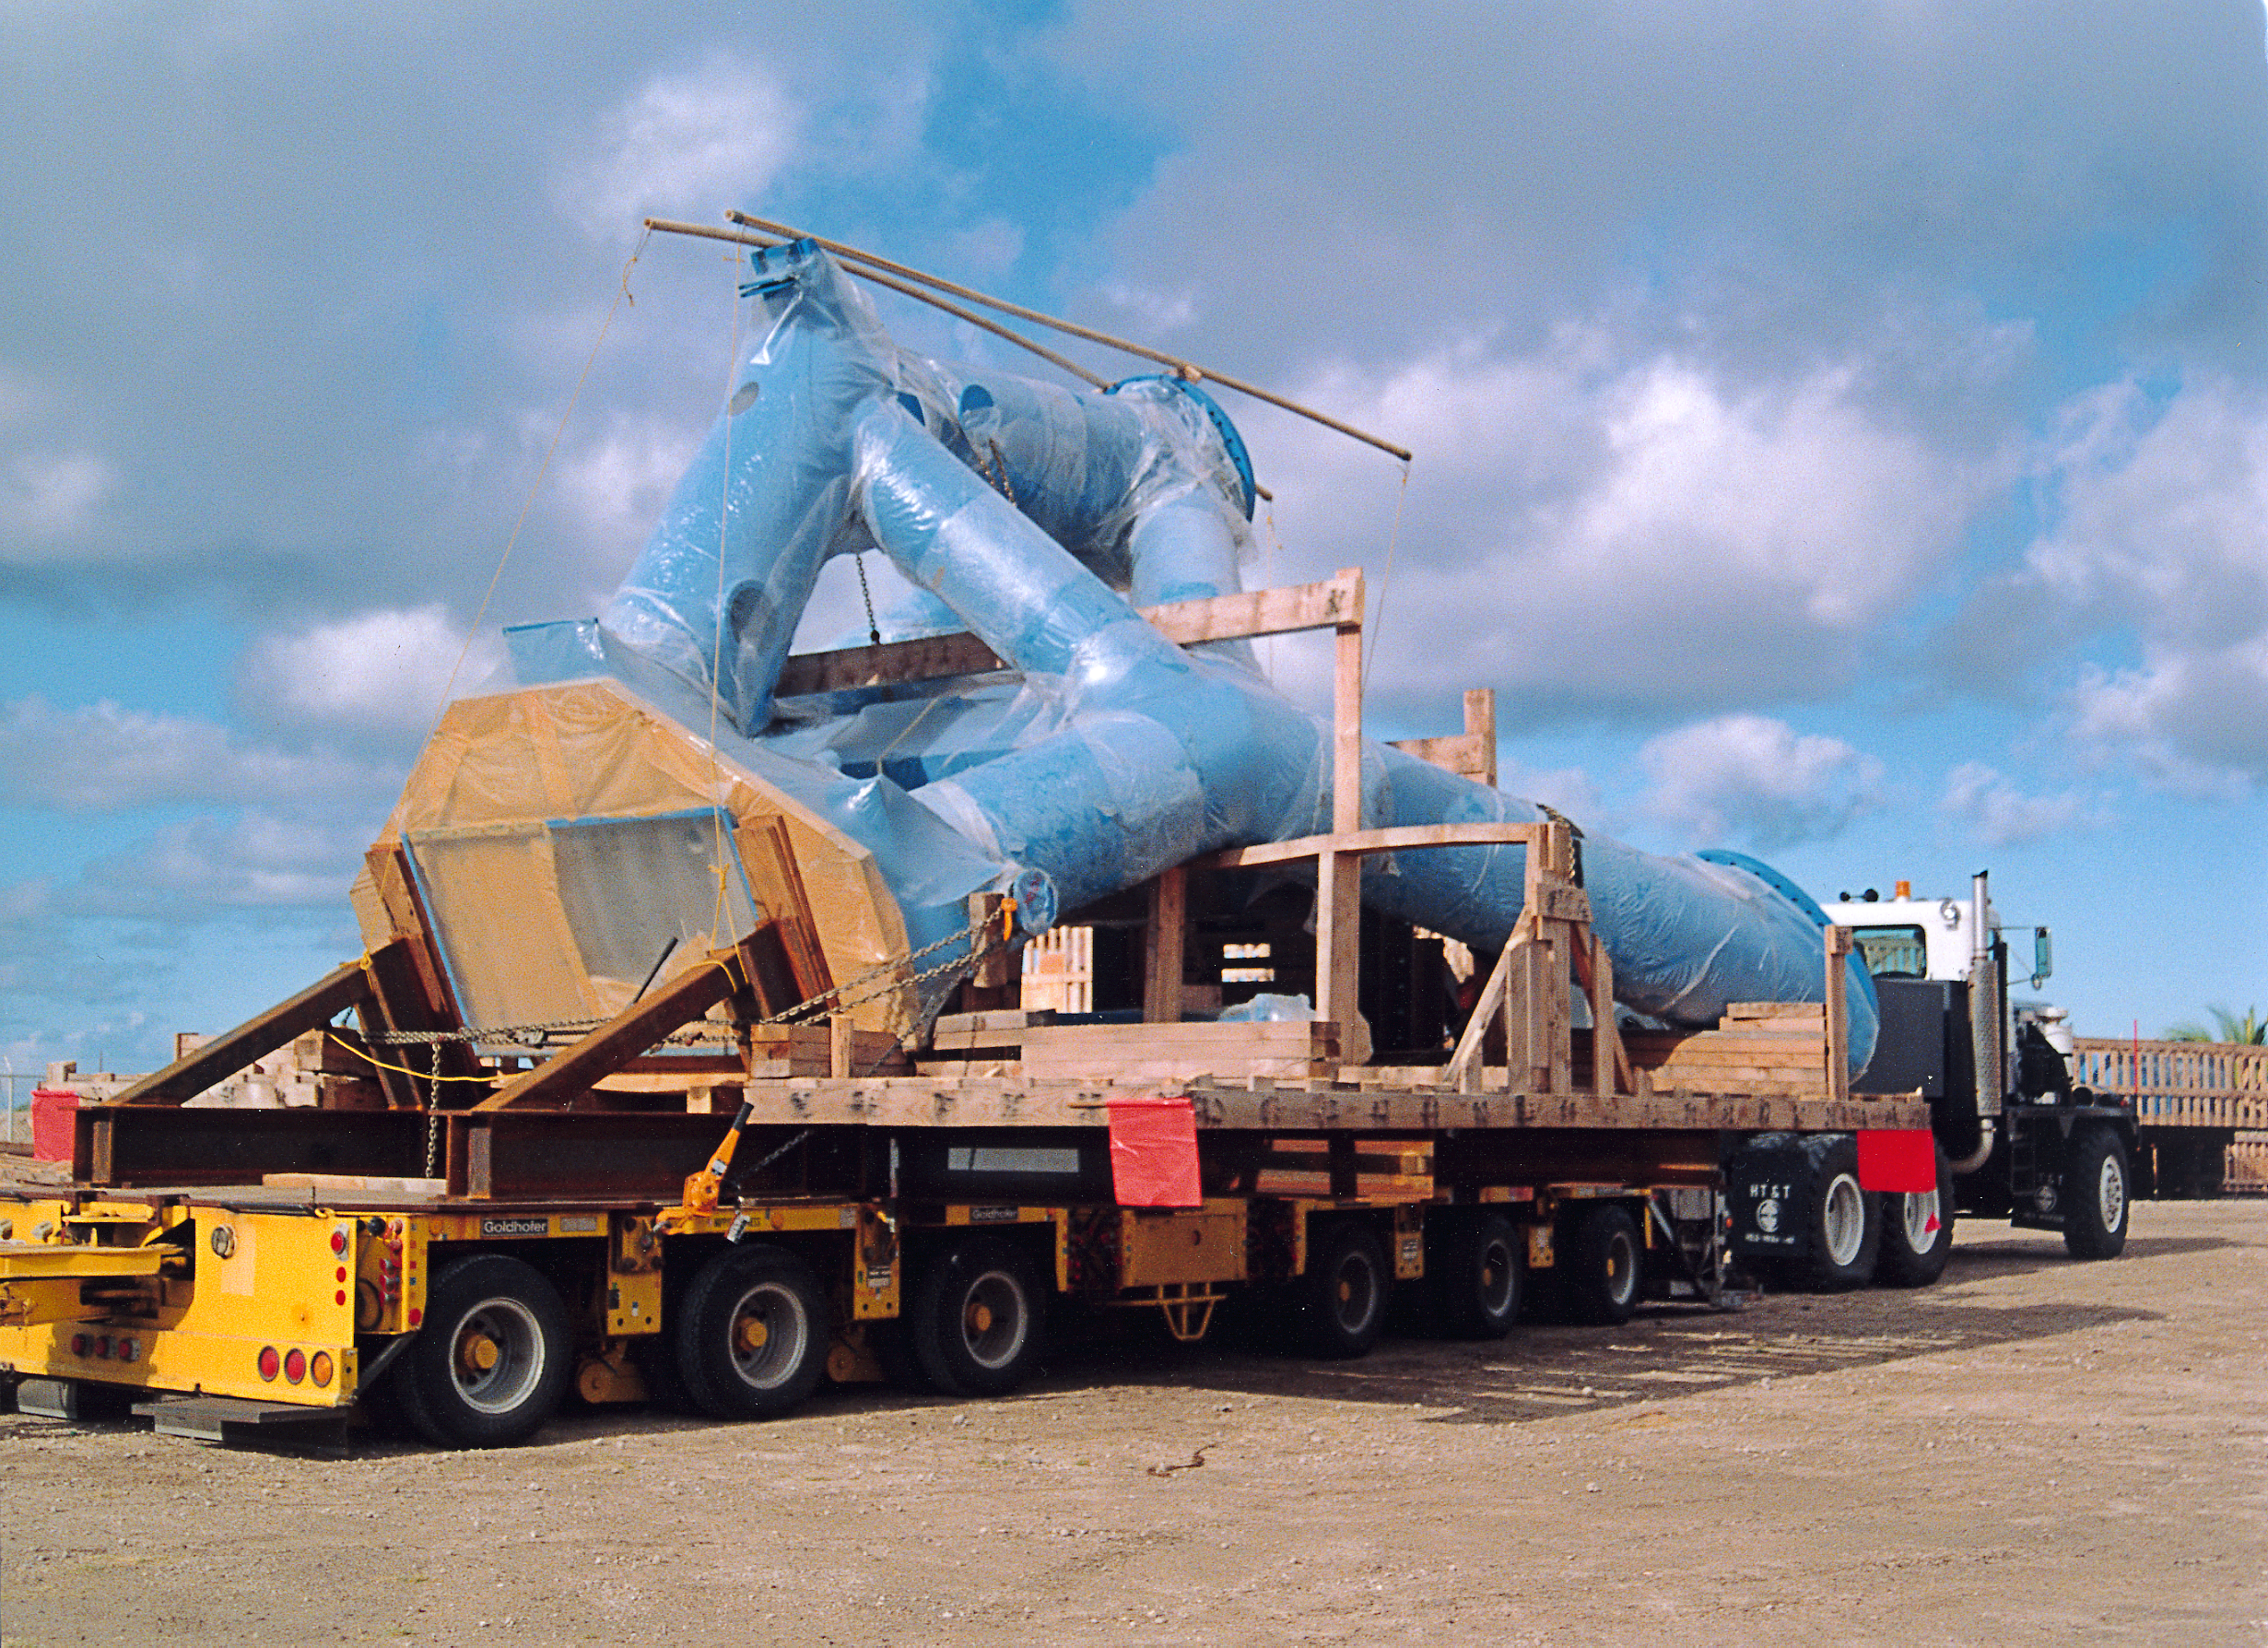

Gemini North

The telescope mount column for the Gemini North 8-meter telescope on Mauna Kea, rigged for transport to the summit. Picture taken at Kawaihae harbor.

Credit: NOIRLab/NSF/AURA